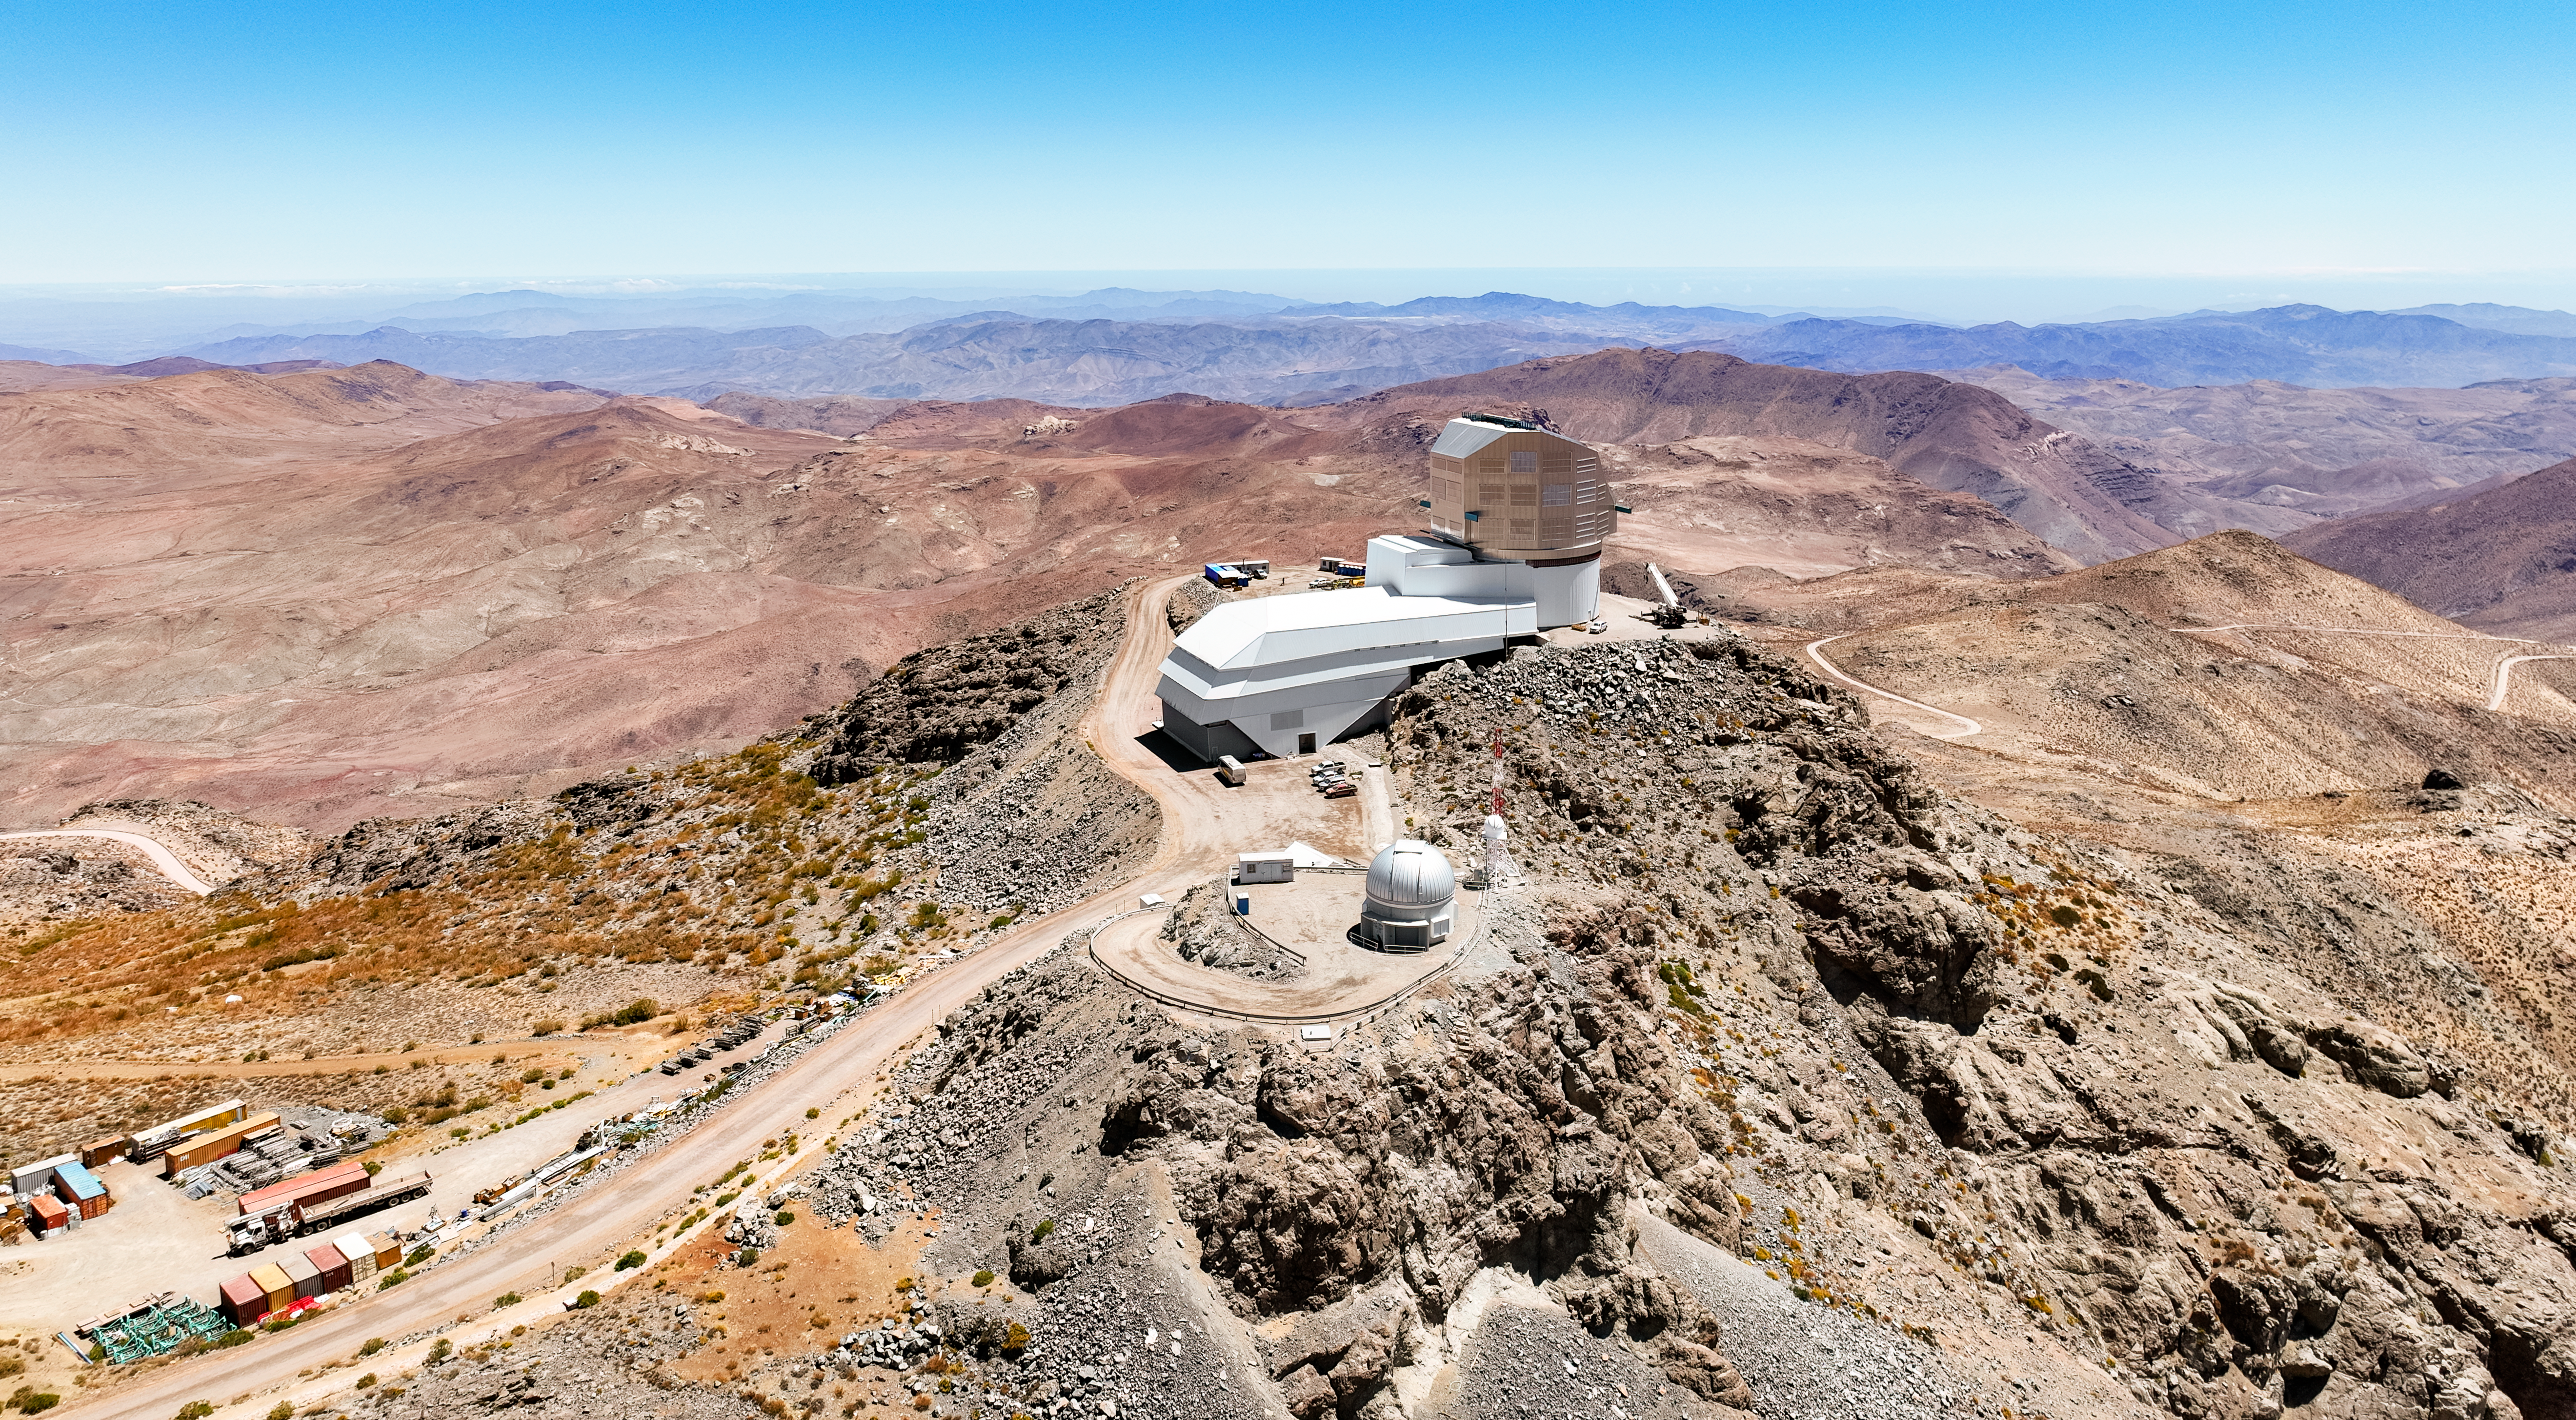

Vera C. Rubin Observatory

Aerial view of NSF–DOE Vera C. Rubin Observatory on Cerro Pachón in the Chilean Andes.

Credit: RubinObs/NOIRLab/SLAC/NSF/DOE/AURA/B. Slivka